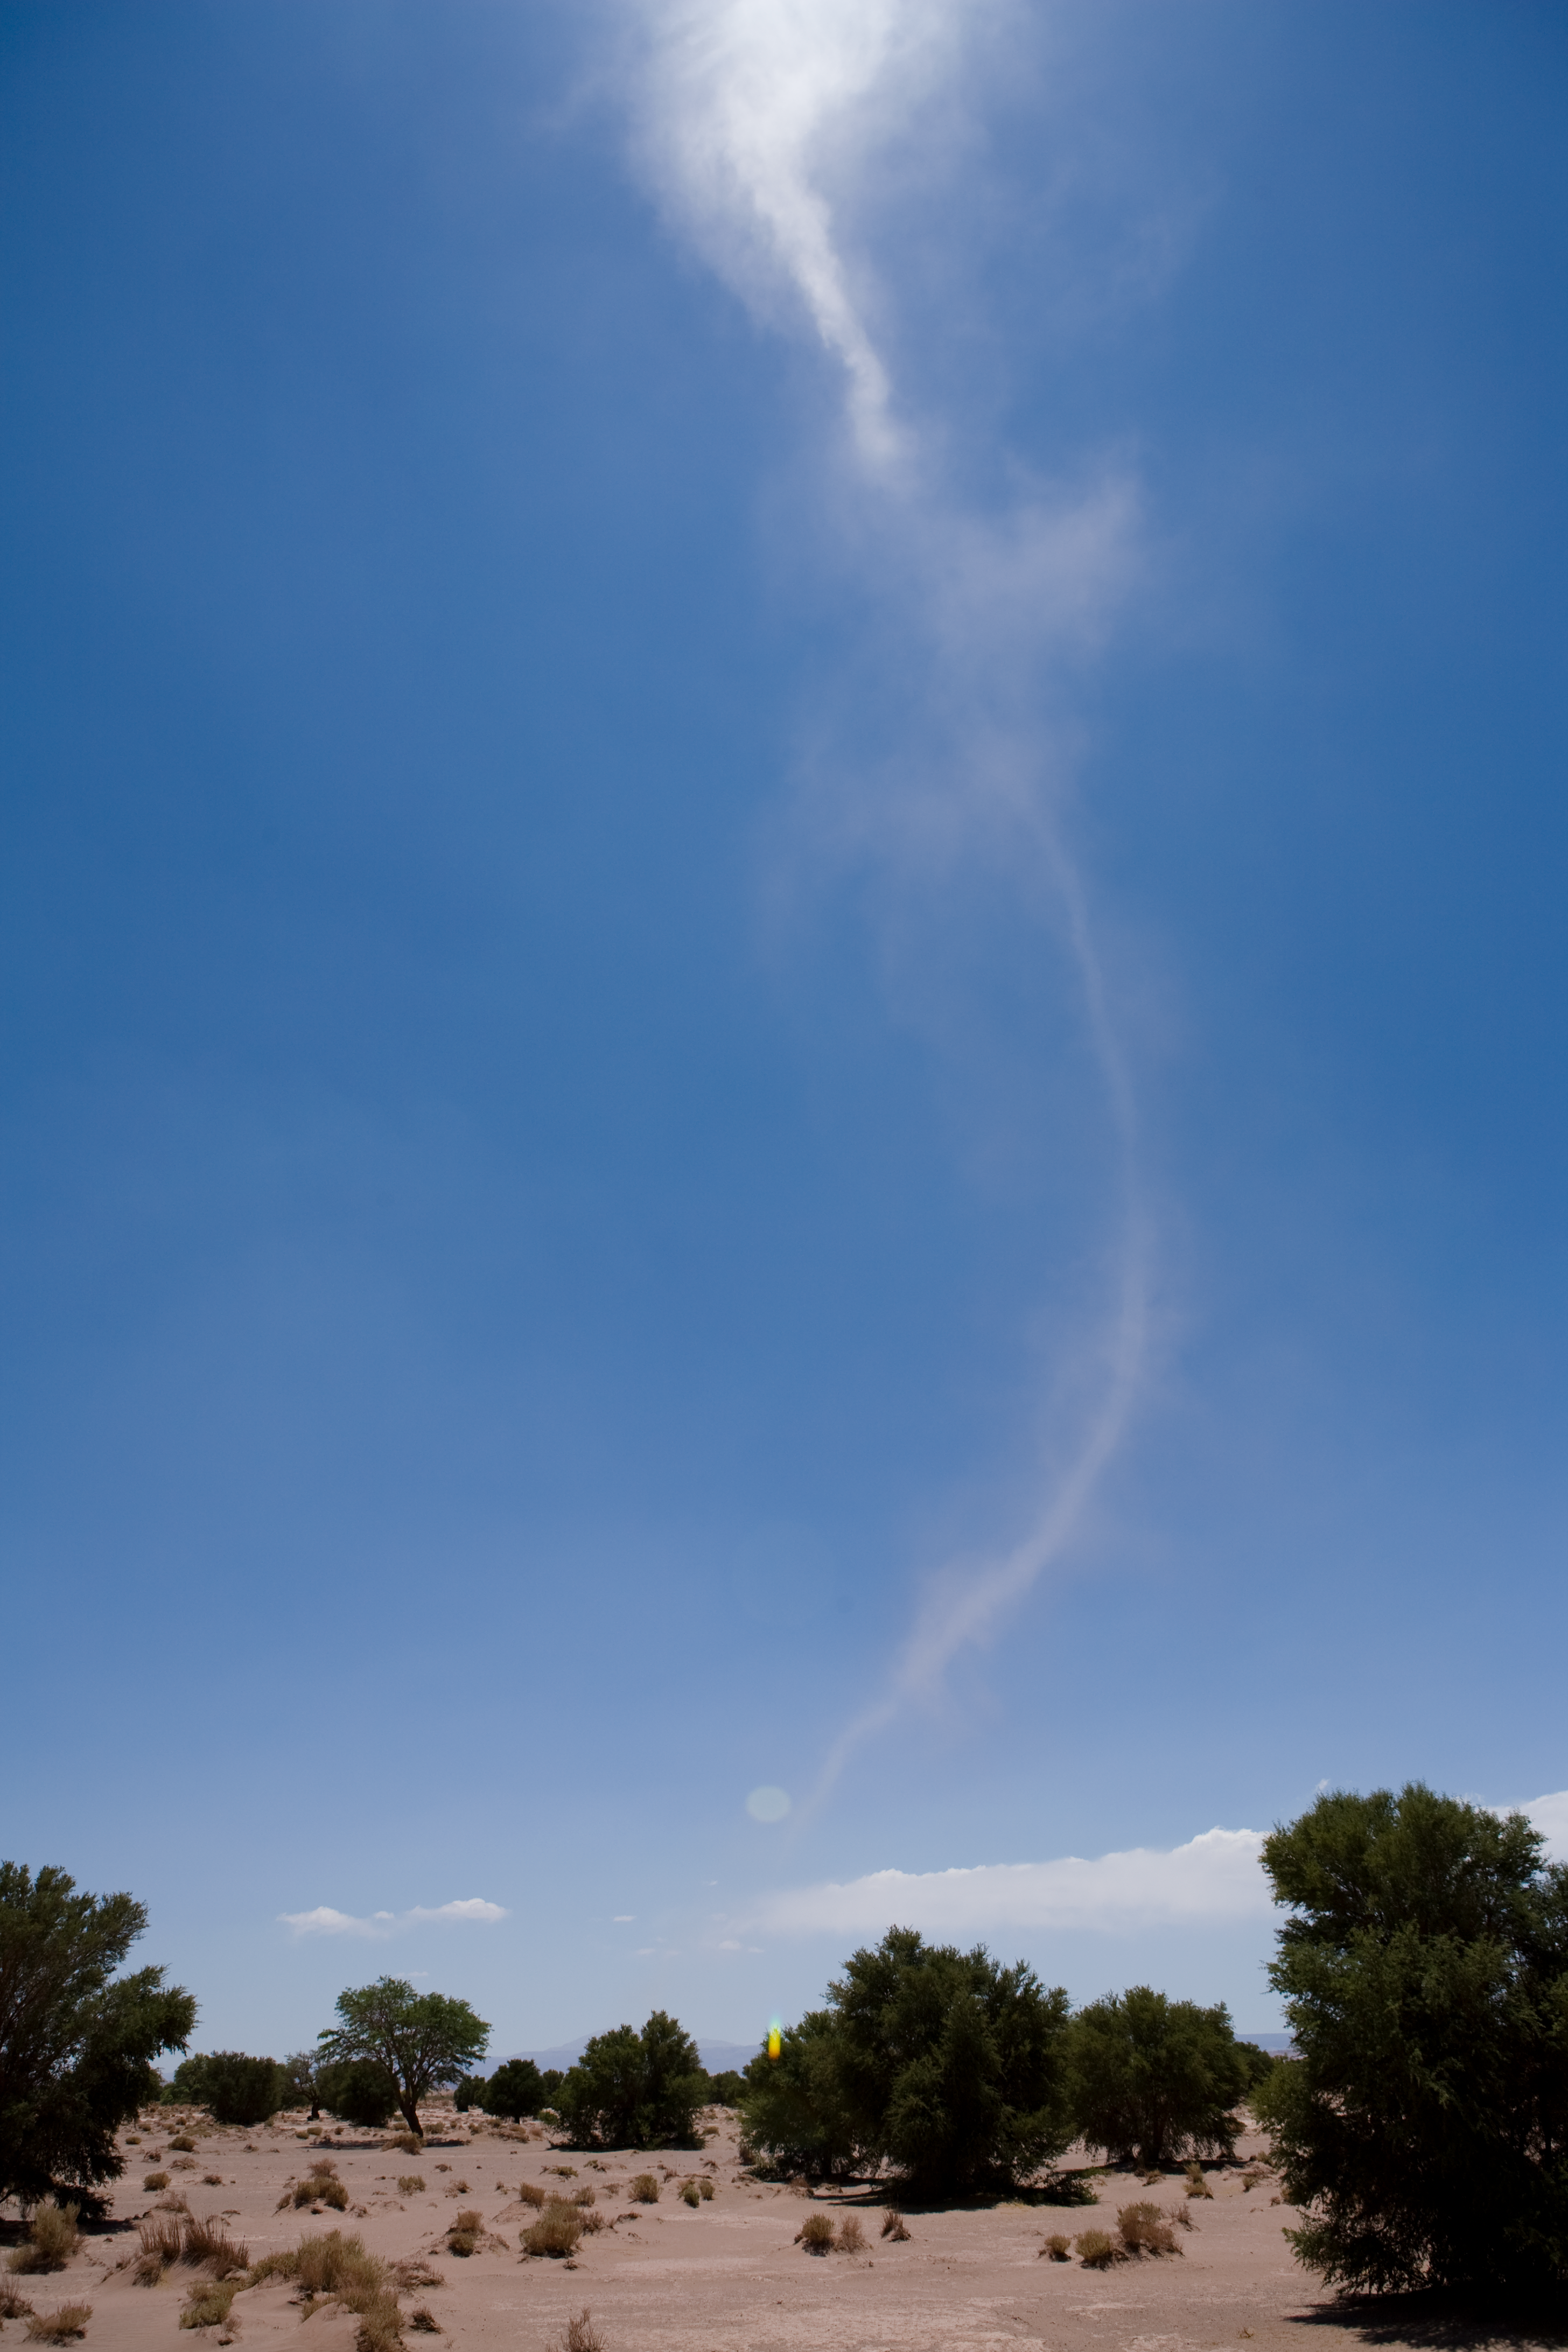

Small tornado

A small tornado in the Desert.

Credit: ESO